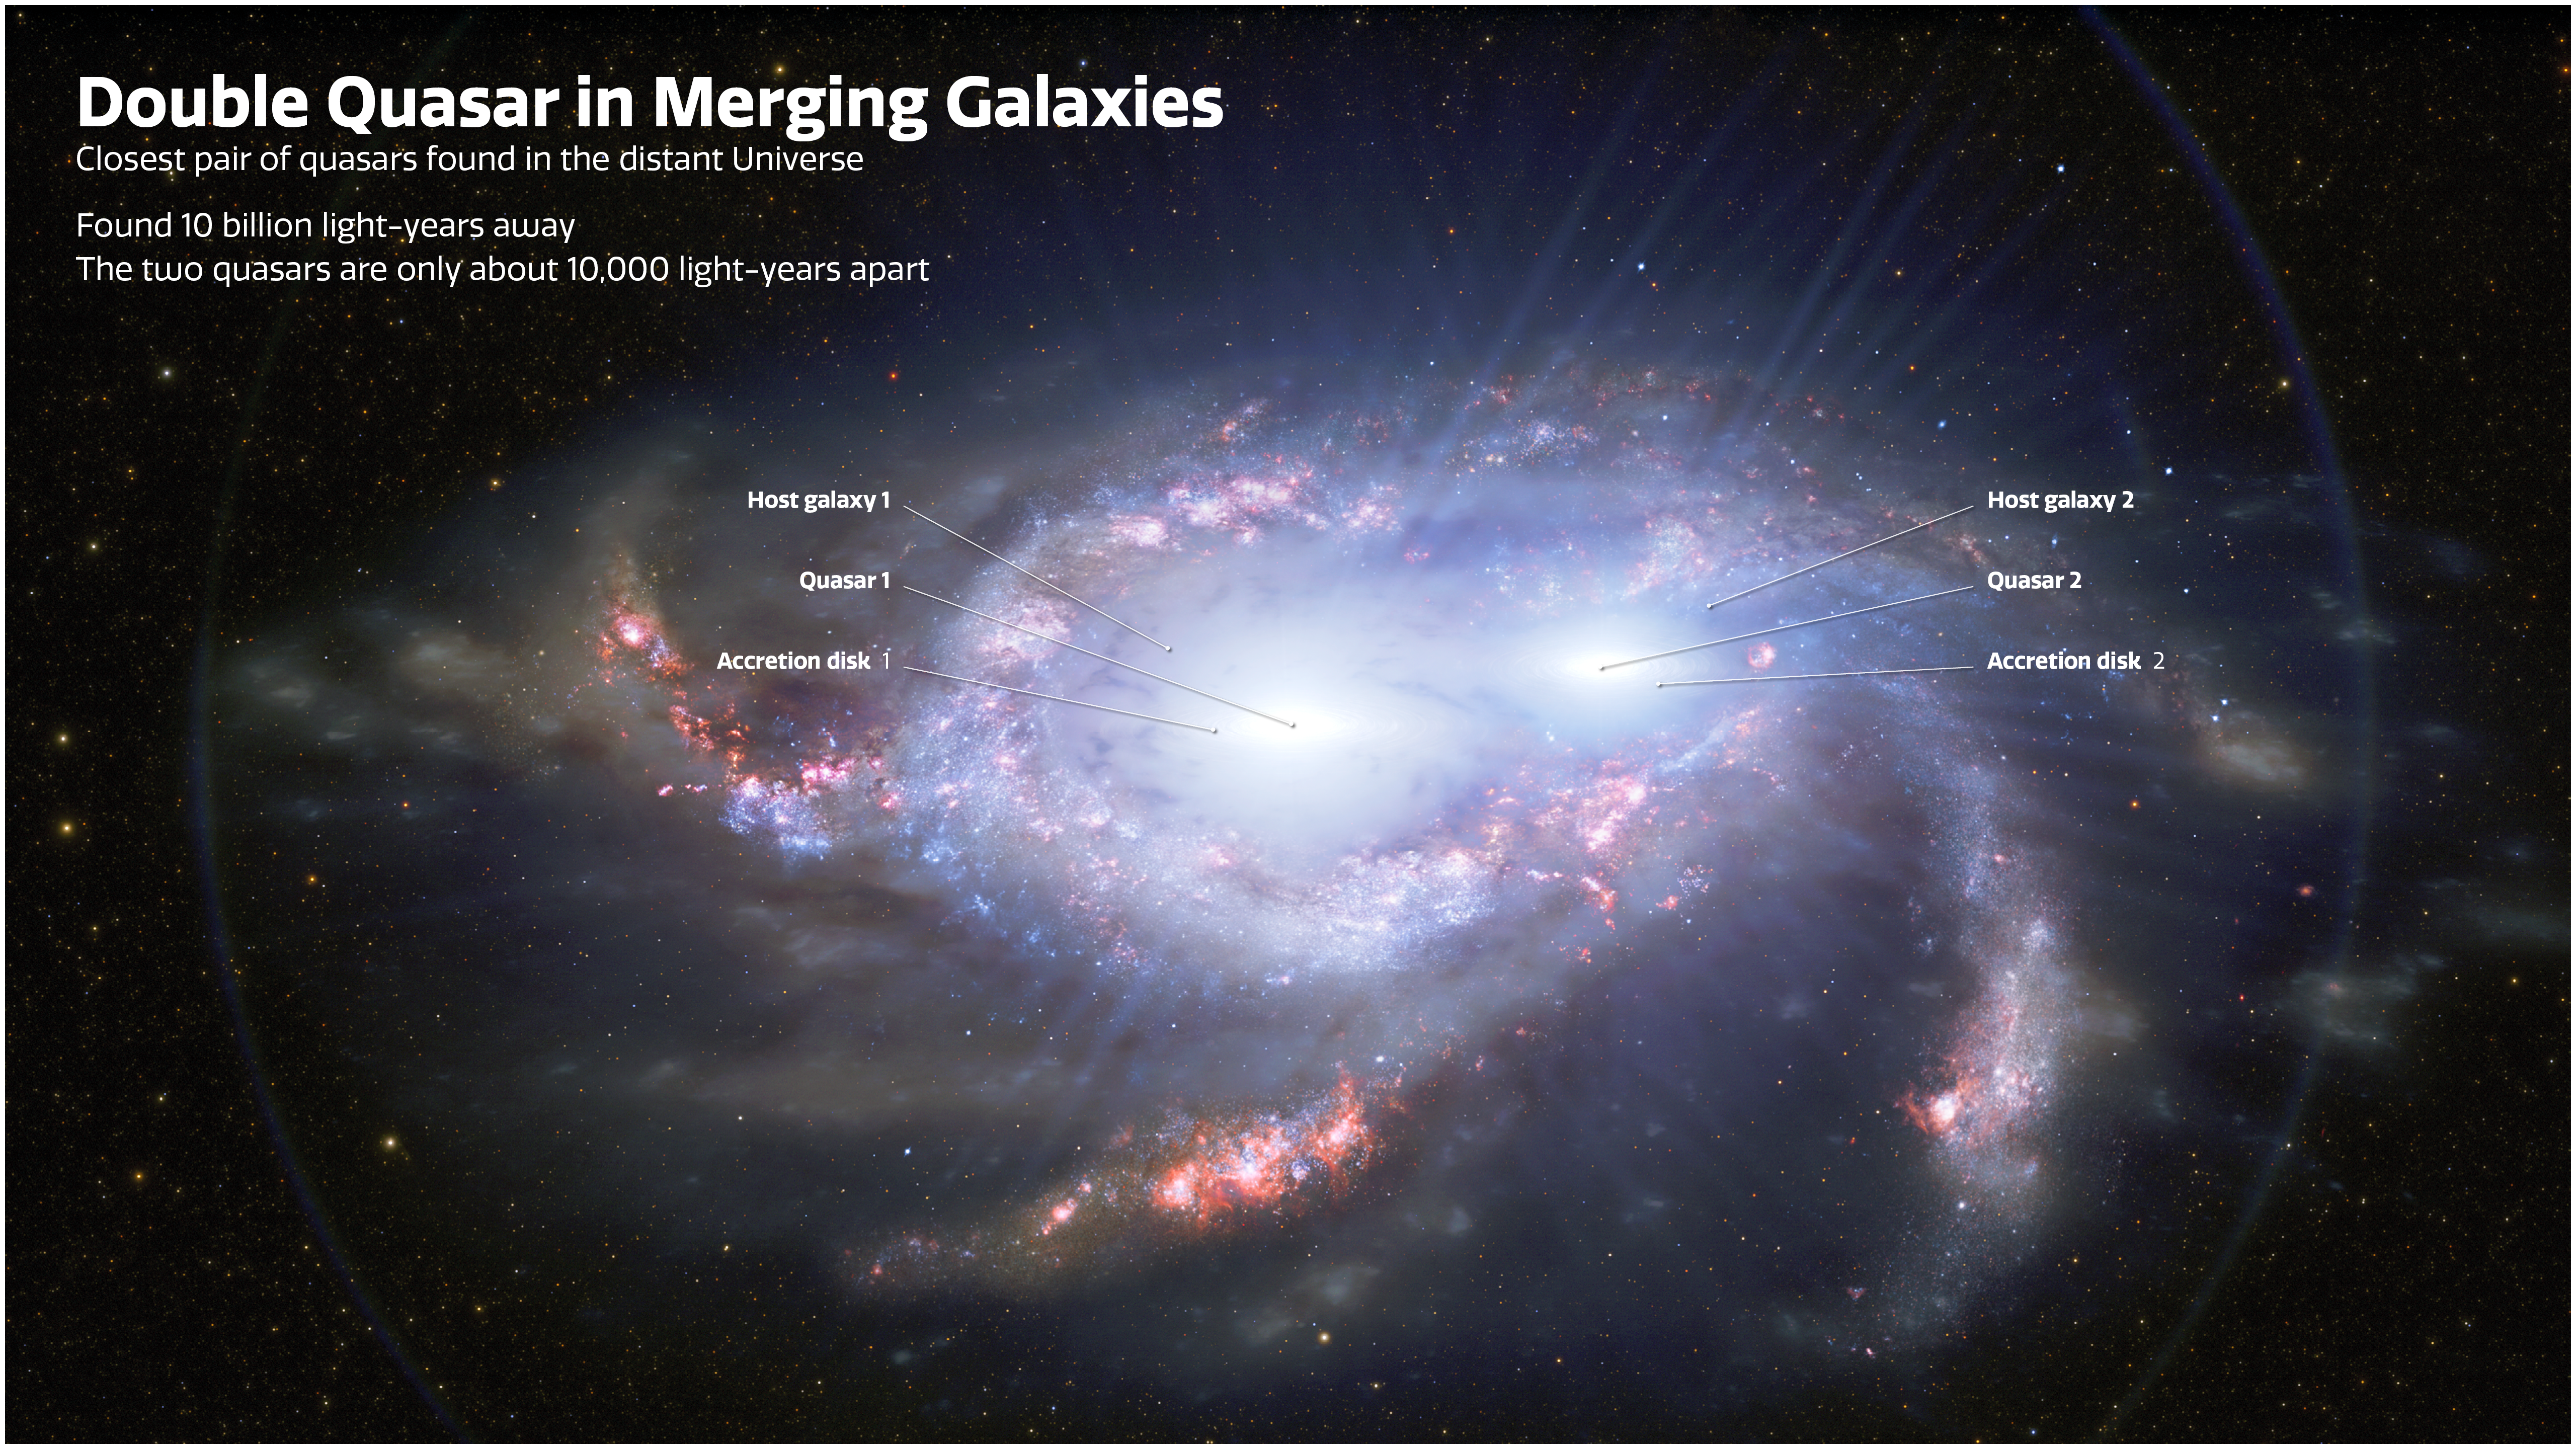

Labeled Illustration of Double Quasars in Merging Galaxies

Astronomers have discovered two pairs of quasars in the distant Universe, about 10 billion light-years from Earth. In each pair, the two quasars are separated by only about 10,000 light-years, making them closer together than any other double quasars found so far away. The proximity of the quasars in each pair suggests that they are located within two merging galaxies. Quasars are the intensely bright cores of distant galaxies, powered by the feeding frenzies of supermassive black holes. One of the distant double quasars is depicted in this illustration. Labels point out the location of the quasars, the accretion disks (rings of material feeding each black hole), and the quasar host galaxies, which are in the process of merging.

Credit: International Gemini Observatory/NOIRLab/NSF/AURA/J. da Silva/M. Zamani